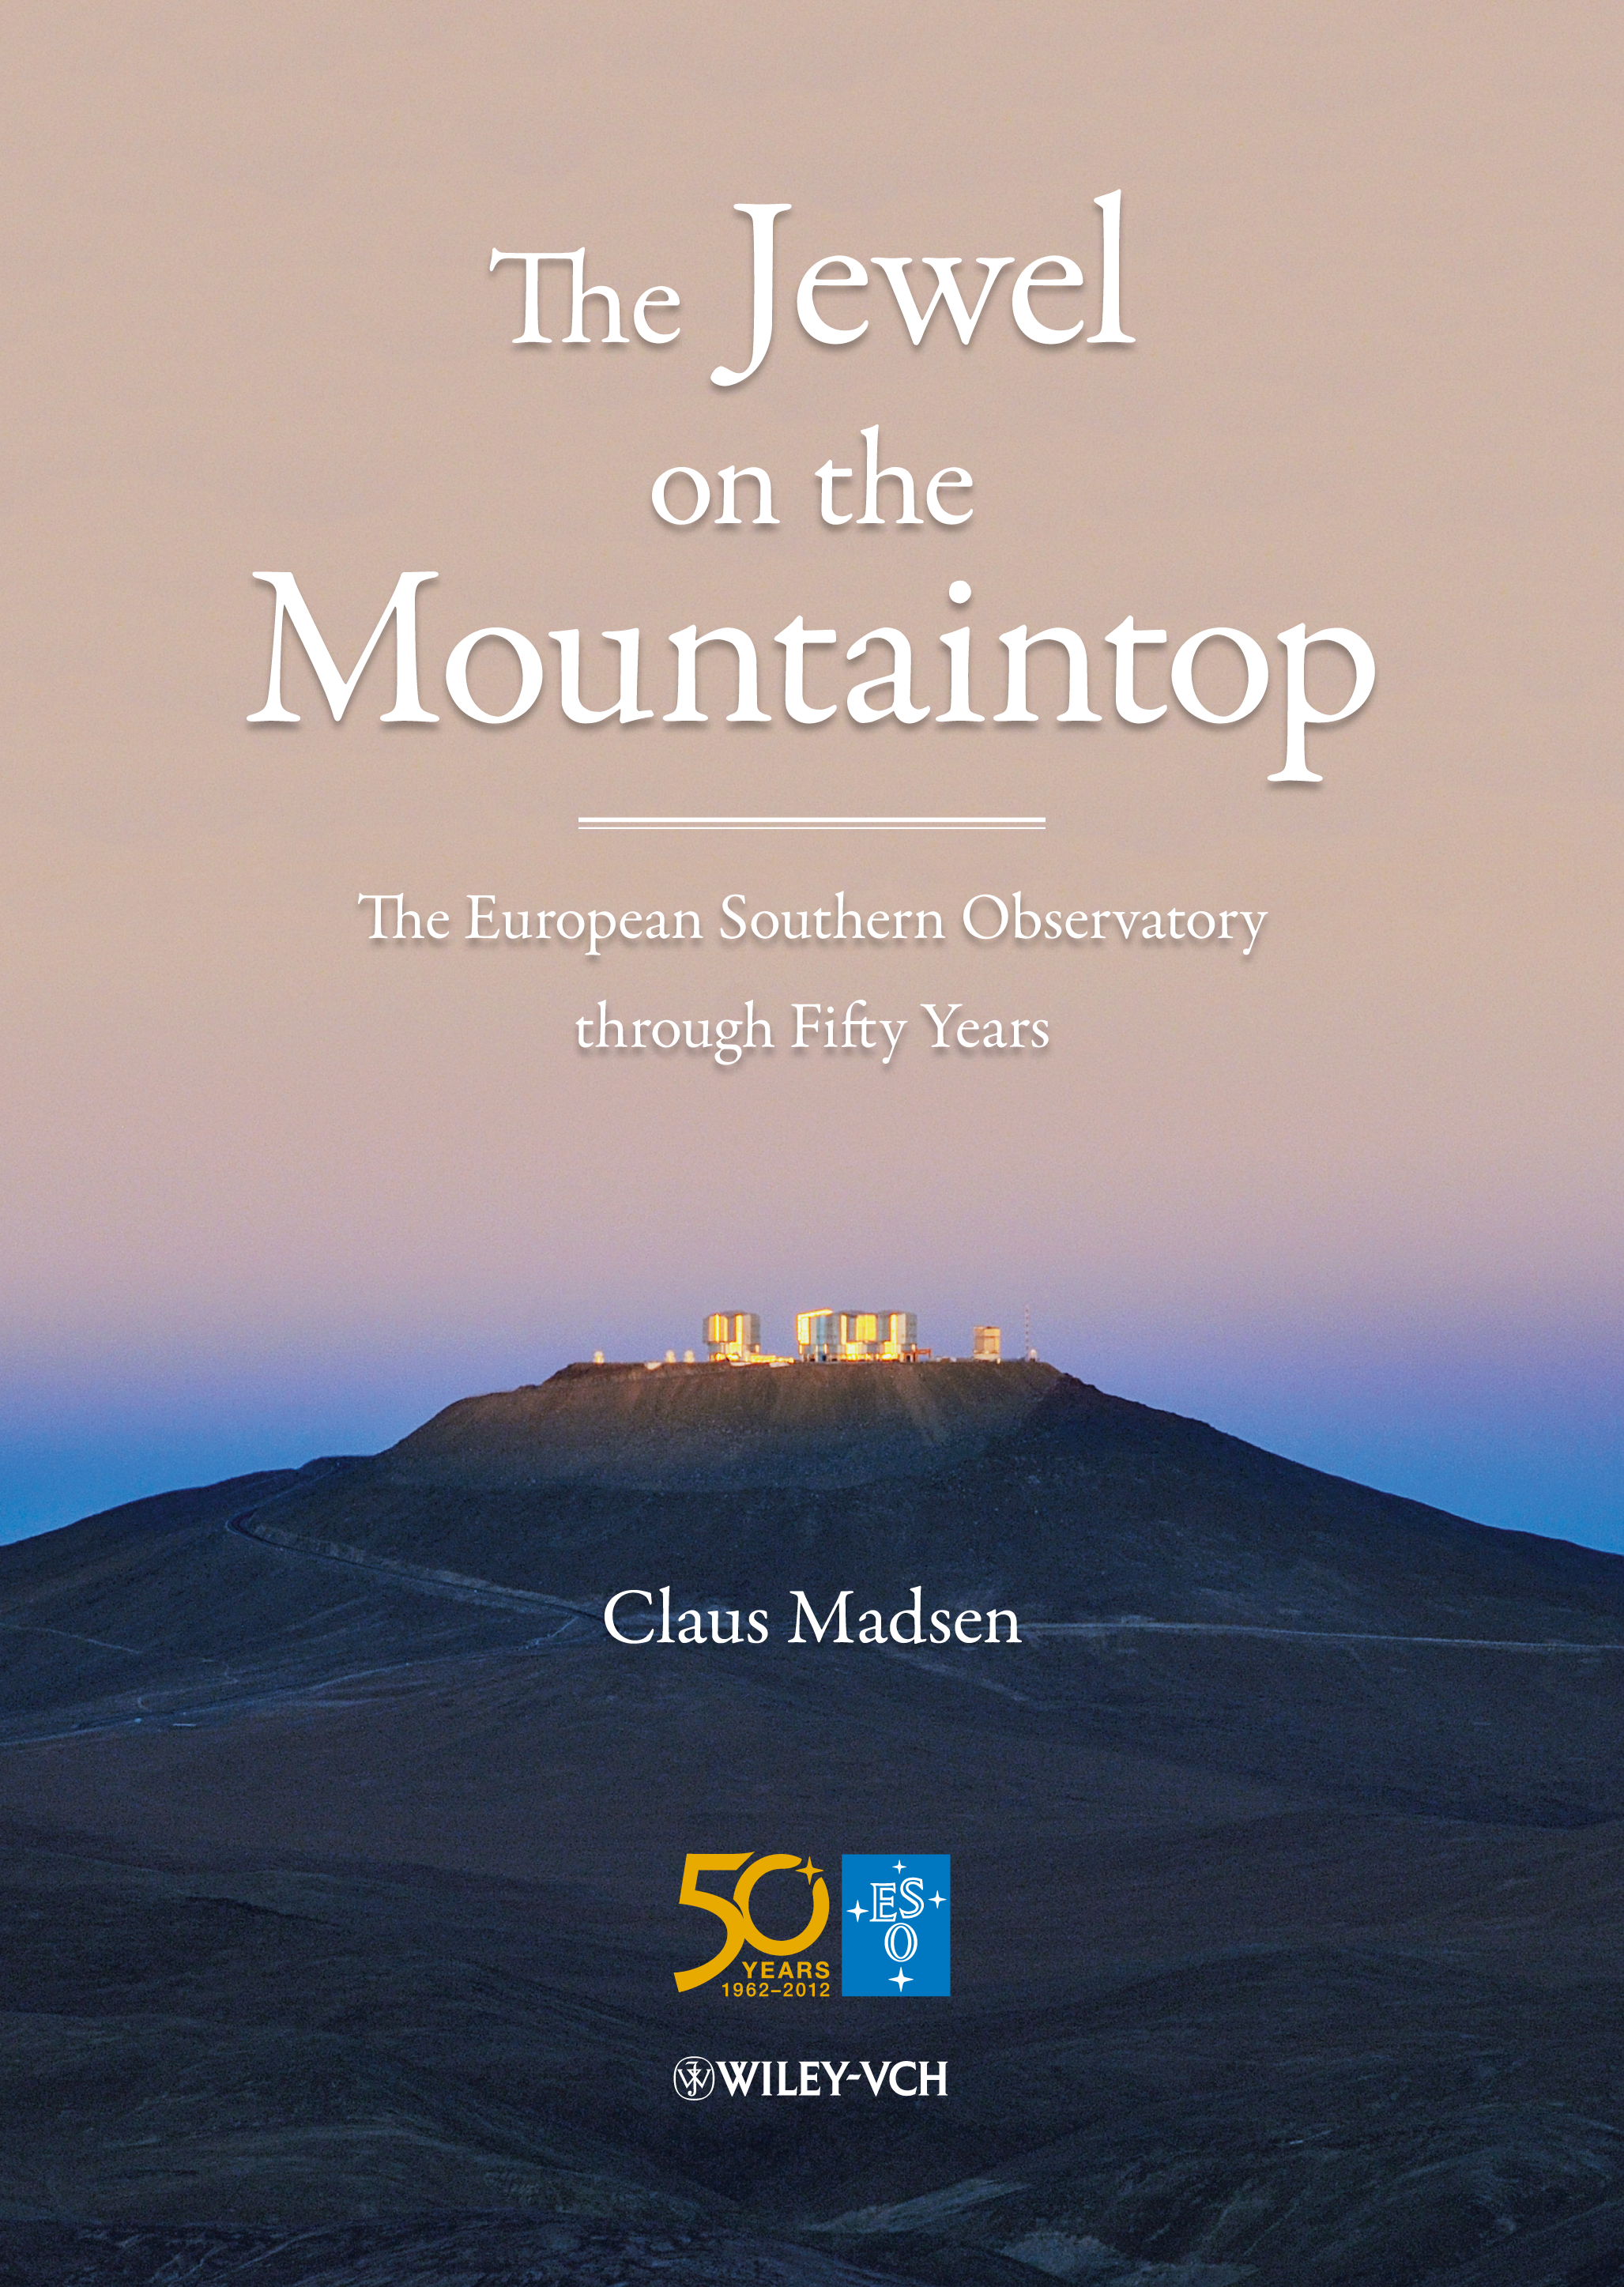

Book cover "The Jewel on the Mountaintop"

This book authored by ESO senior advisor Claus Madsen is 560 action-packed pages of ESO history and dramatic stories about the people behind the organisation. The ultimate historical book about ESO, but also about a truly remarkable European success story in research. With 150 photos and illustrations. Produced especially for ESO's 50th anniversary. Read more about it or buy it in the ESOshop.

Credit: ESO/C. Madsen